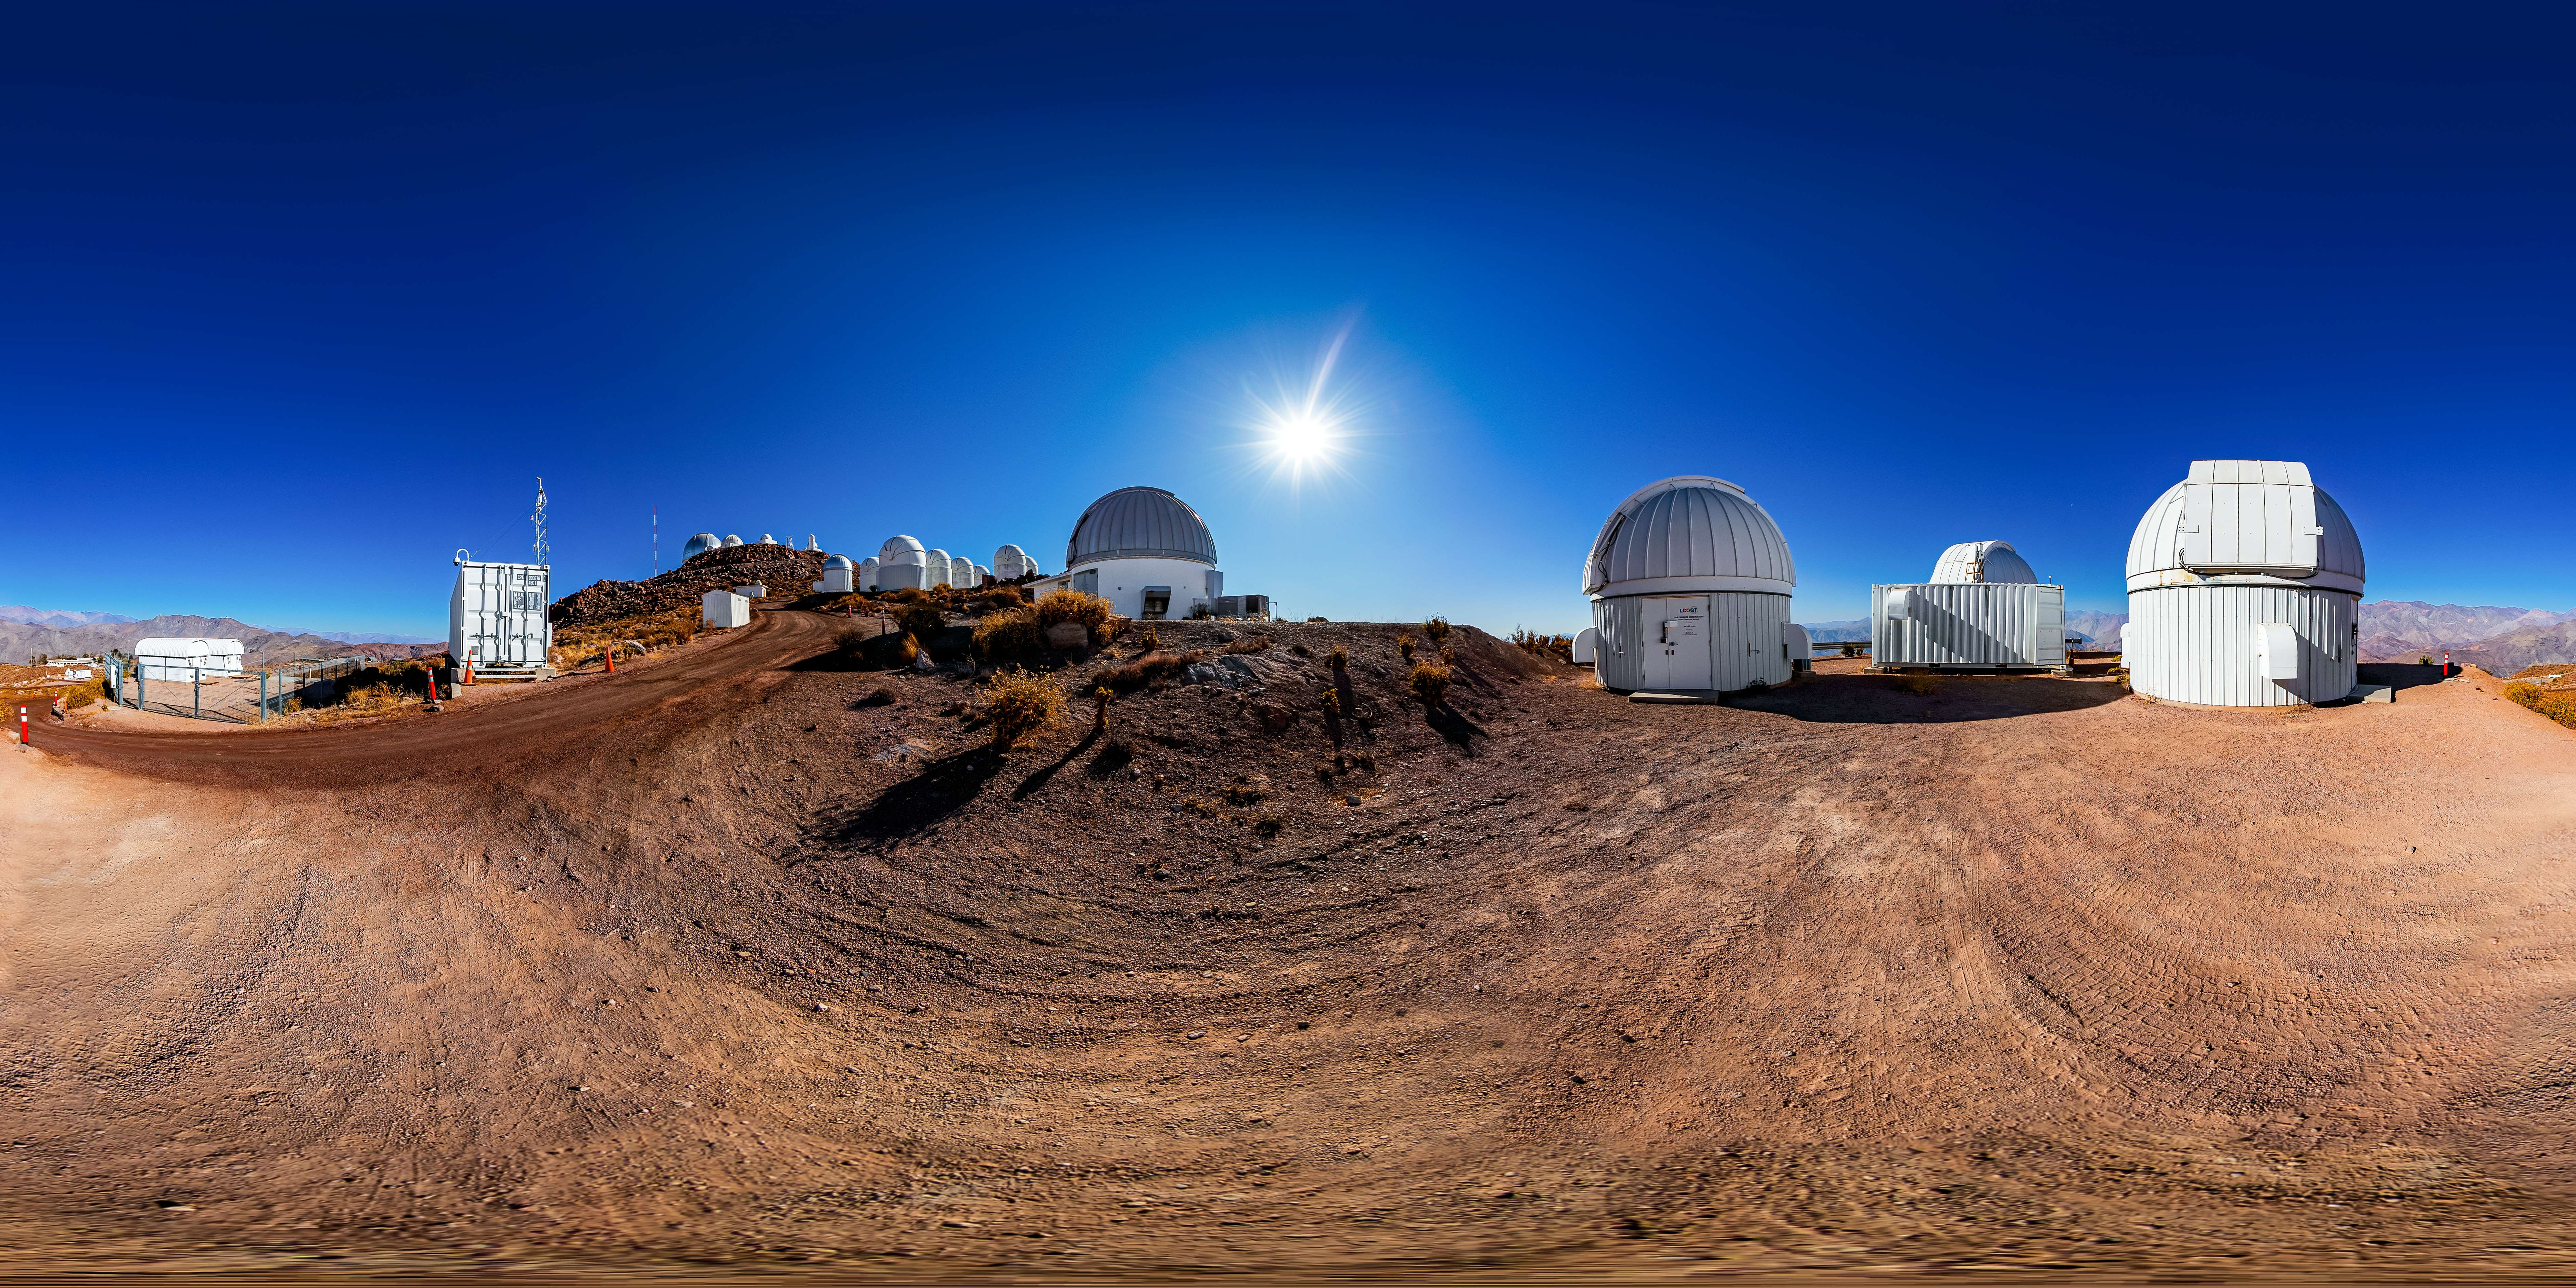

Las Cumbres Observatory Network 360 Panorama

A stitched 360 panorama of the Las Cumbres Observatory Network at Cerro Tololo Inter-American Observatory.

A fulldome version of this image can be viewed here.

Credit: CTIO/NOIRLab/NSF/AURA